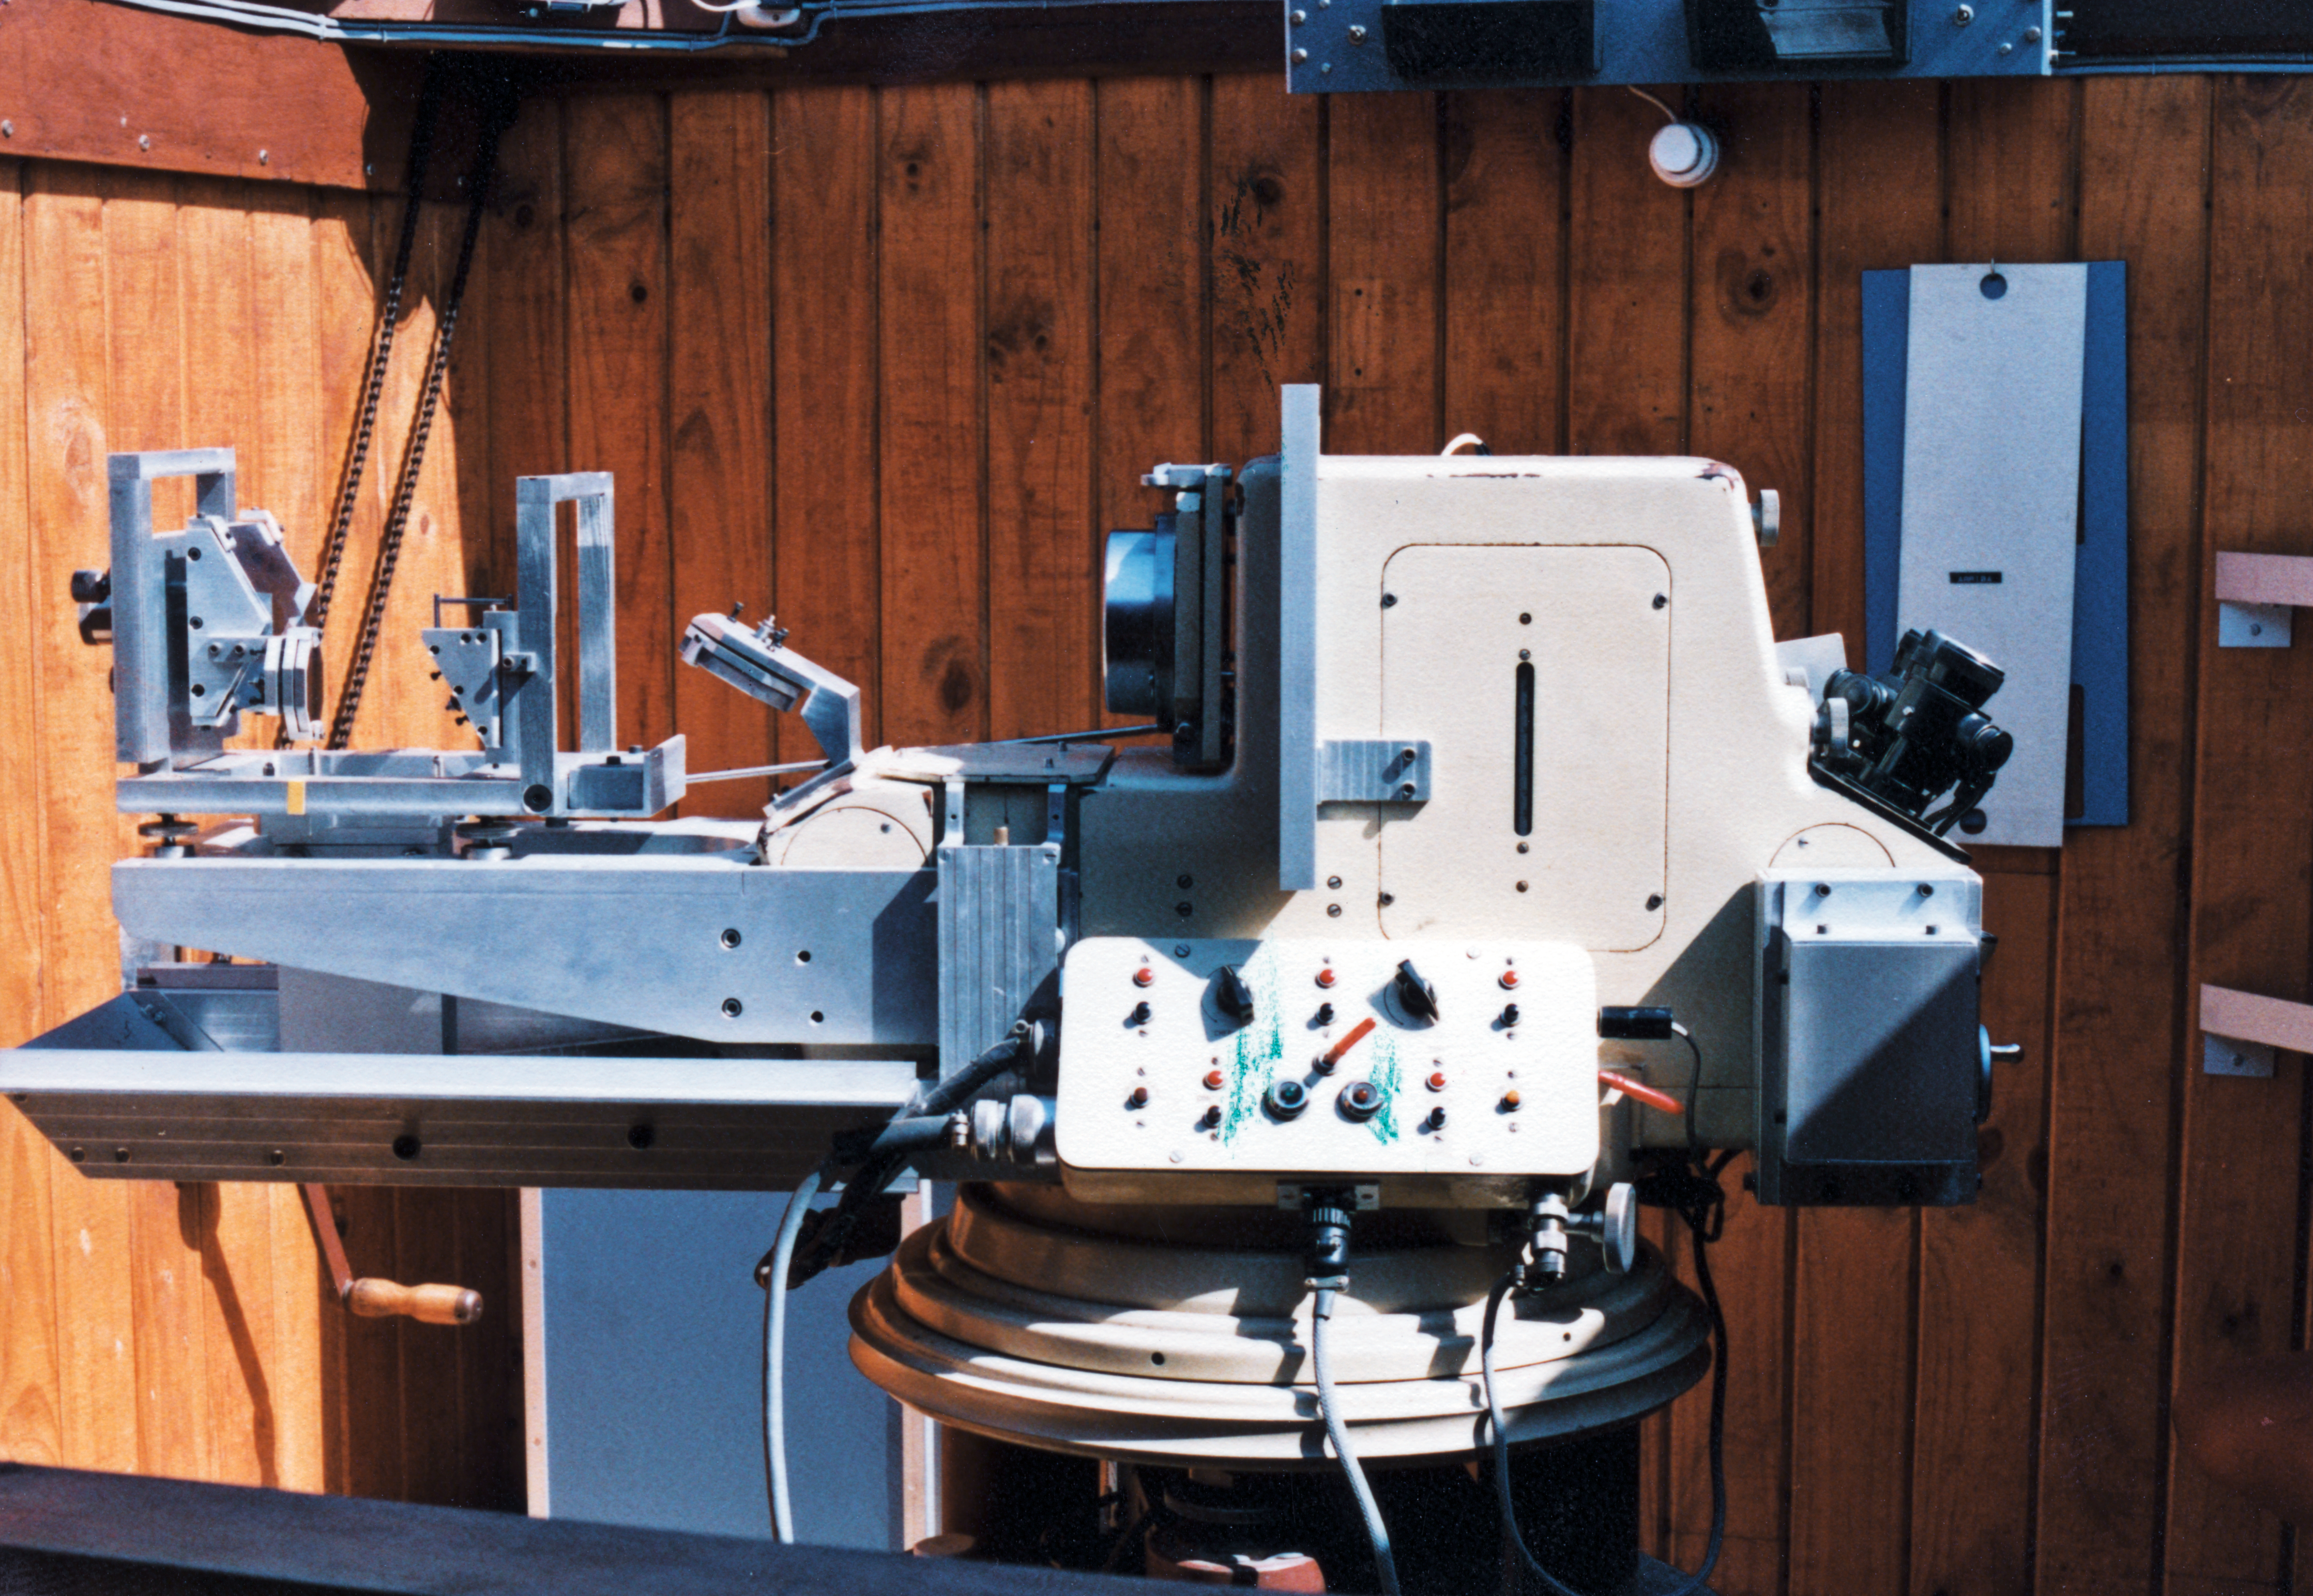

The ESO Astrolabe

This is the ESO Astrolabe that was used in Chile. It was used by astronomers to locate and predict the position of celestial objects, among other purposes.

Credit: ESO